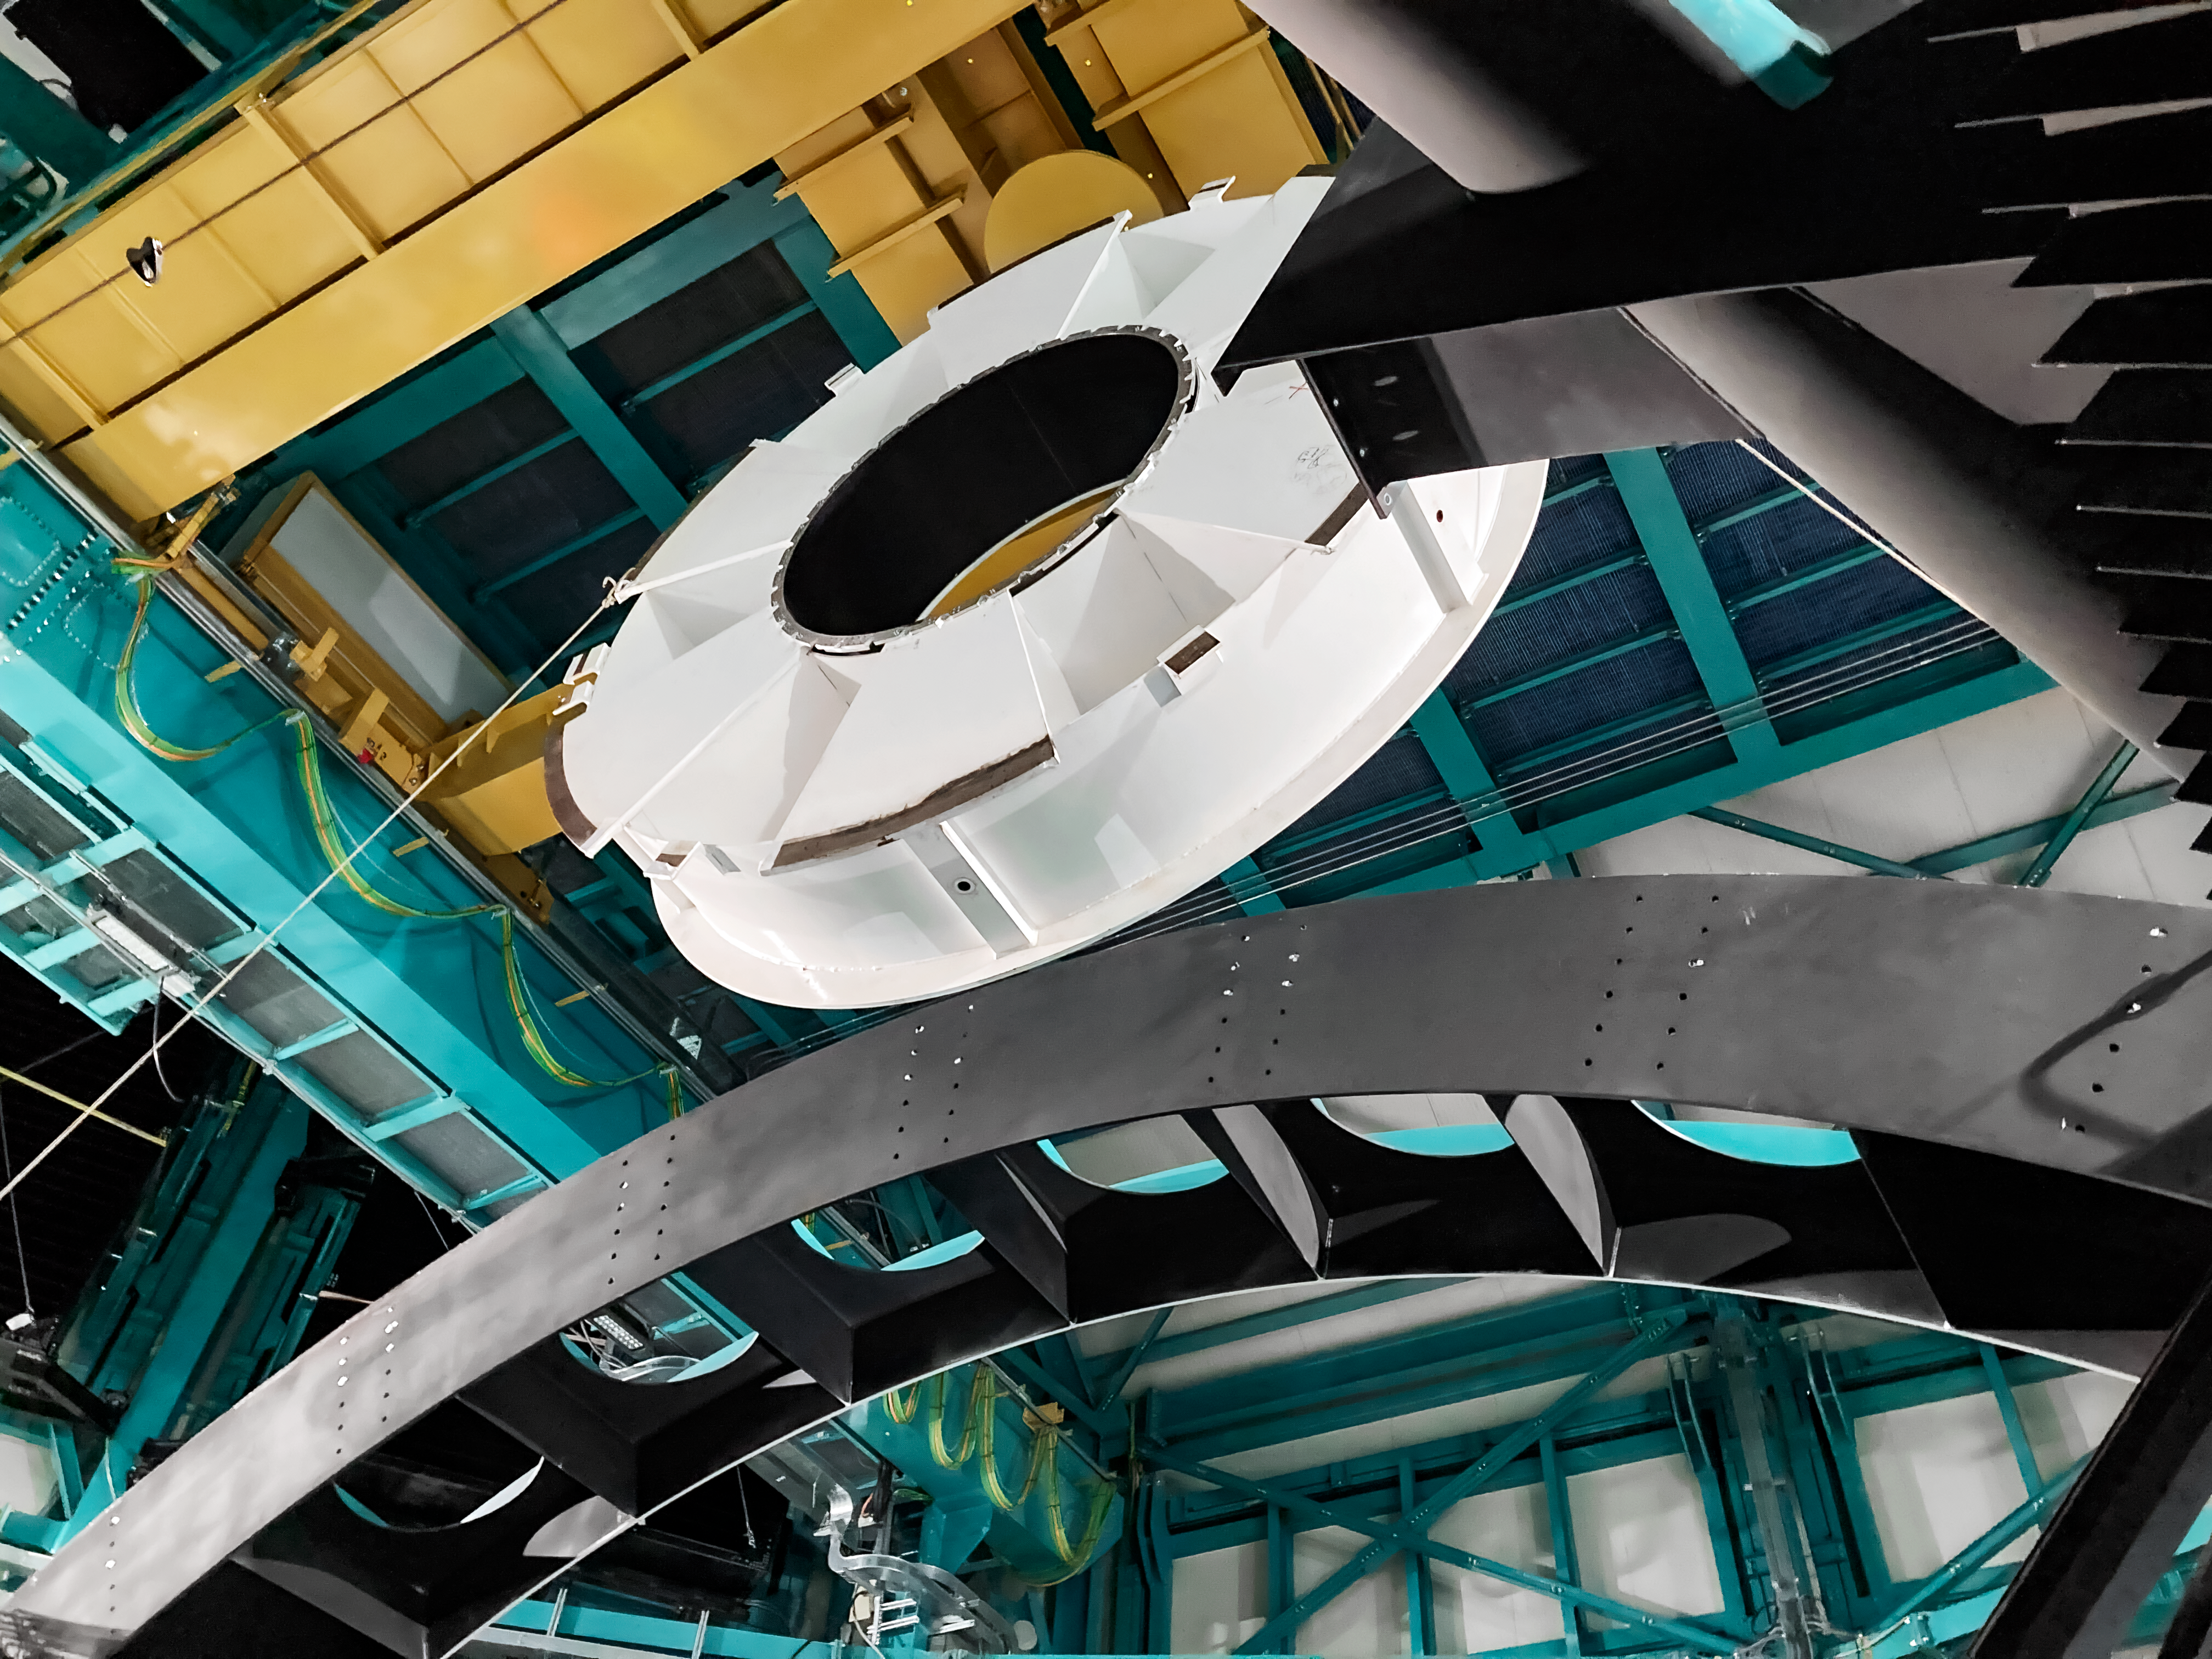

Aluminum surrogate of the secondary mirror

The secondary mirror (M2) surrogate being removed from the telescope mount. The surrogate is an aluminum structure that stands in for the secondary mirror during the construction of the Vera C. Rubin Observatory.

Credit: Rubin Observatory/NSF/AURA/B. Stalder